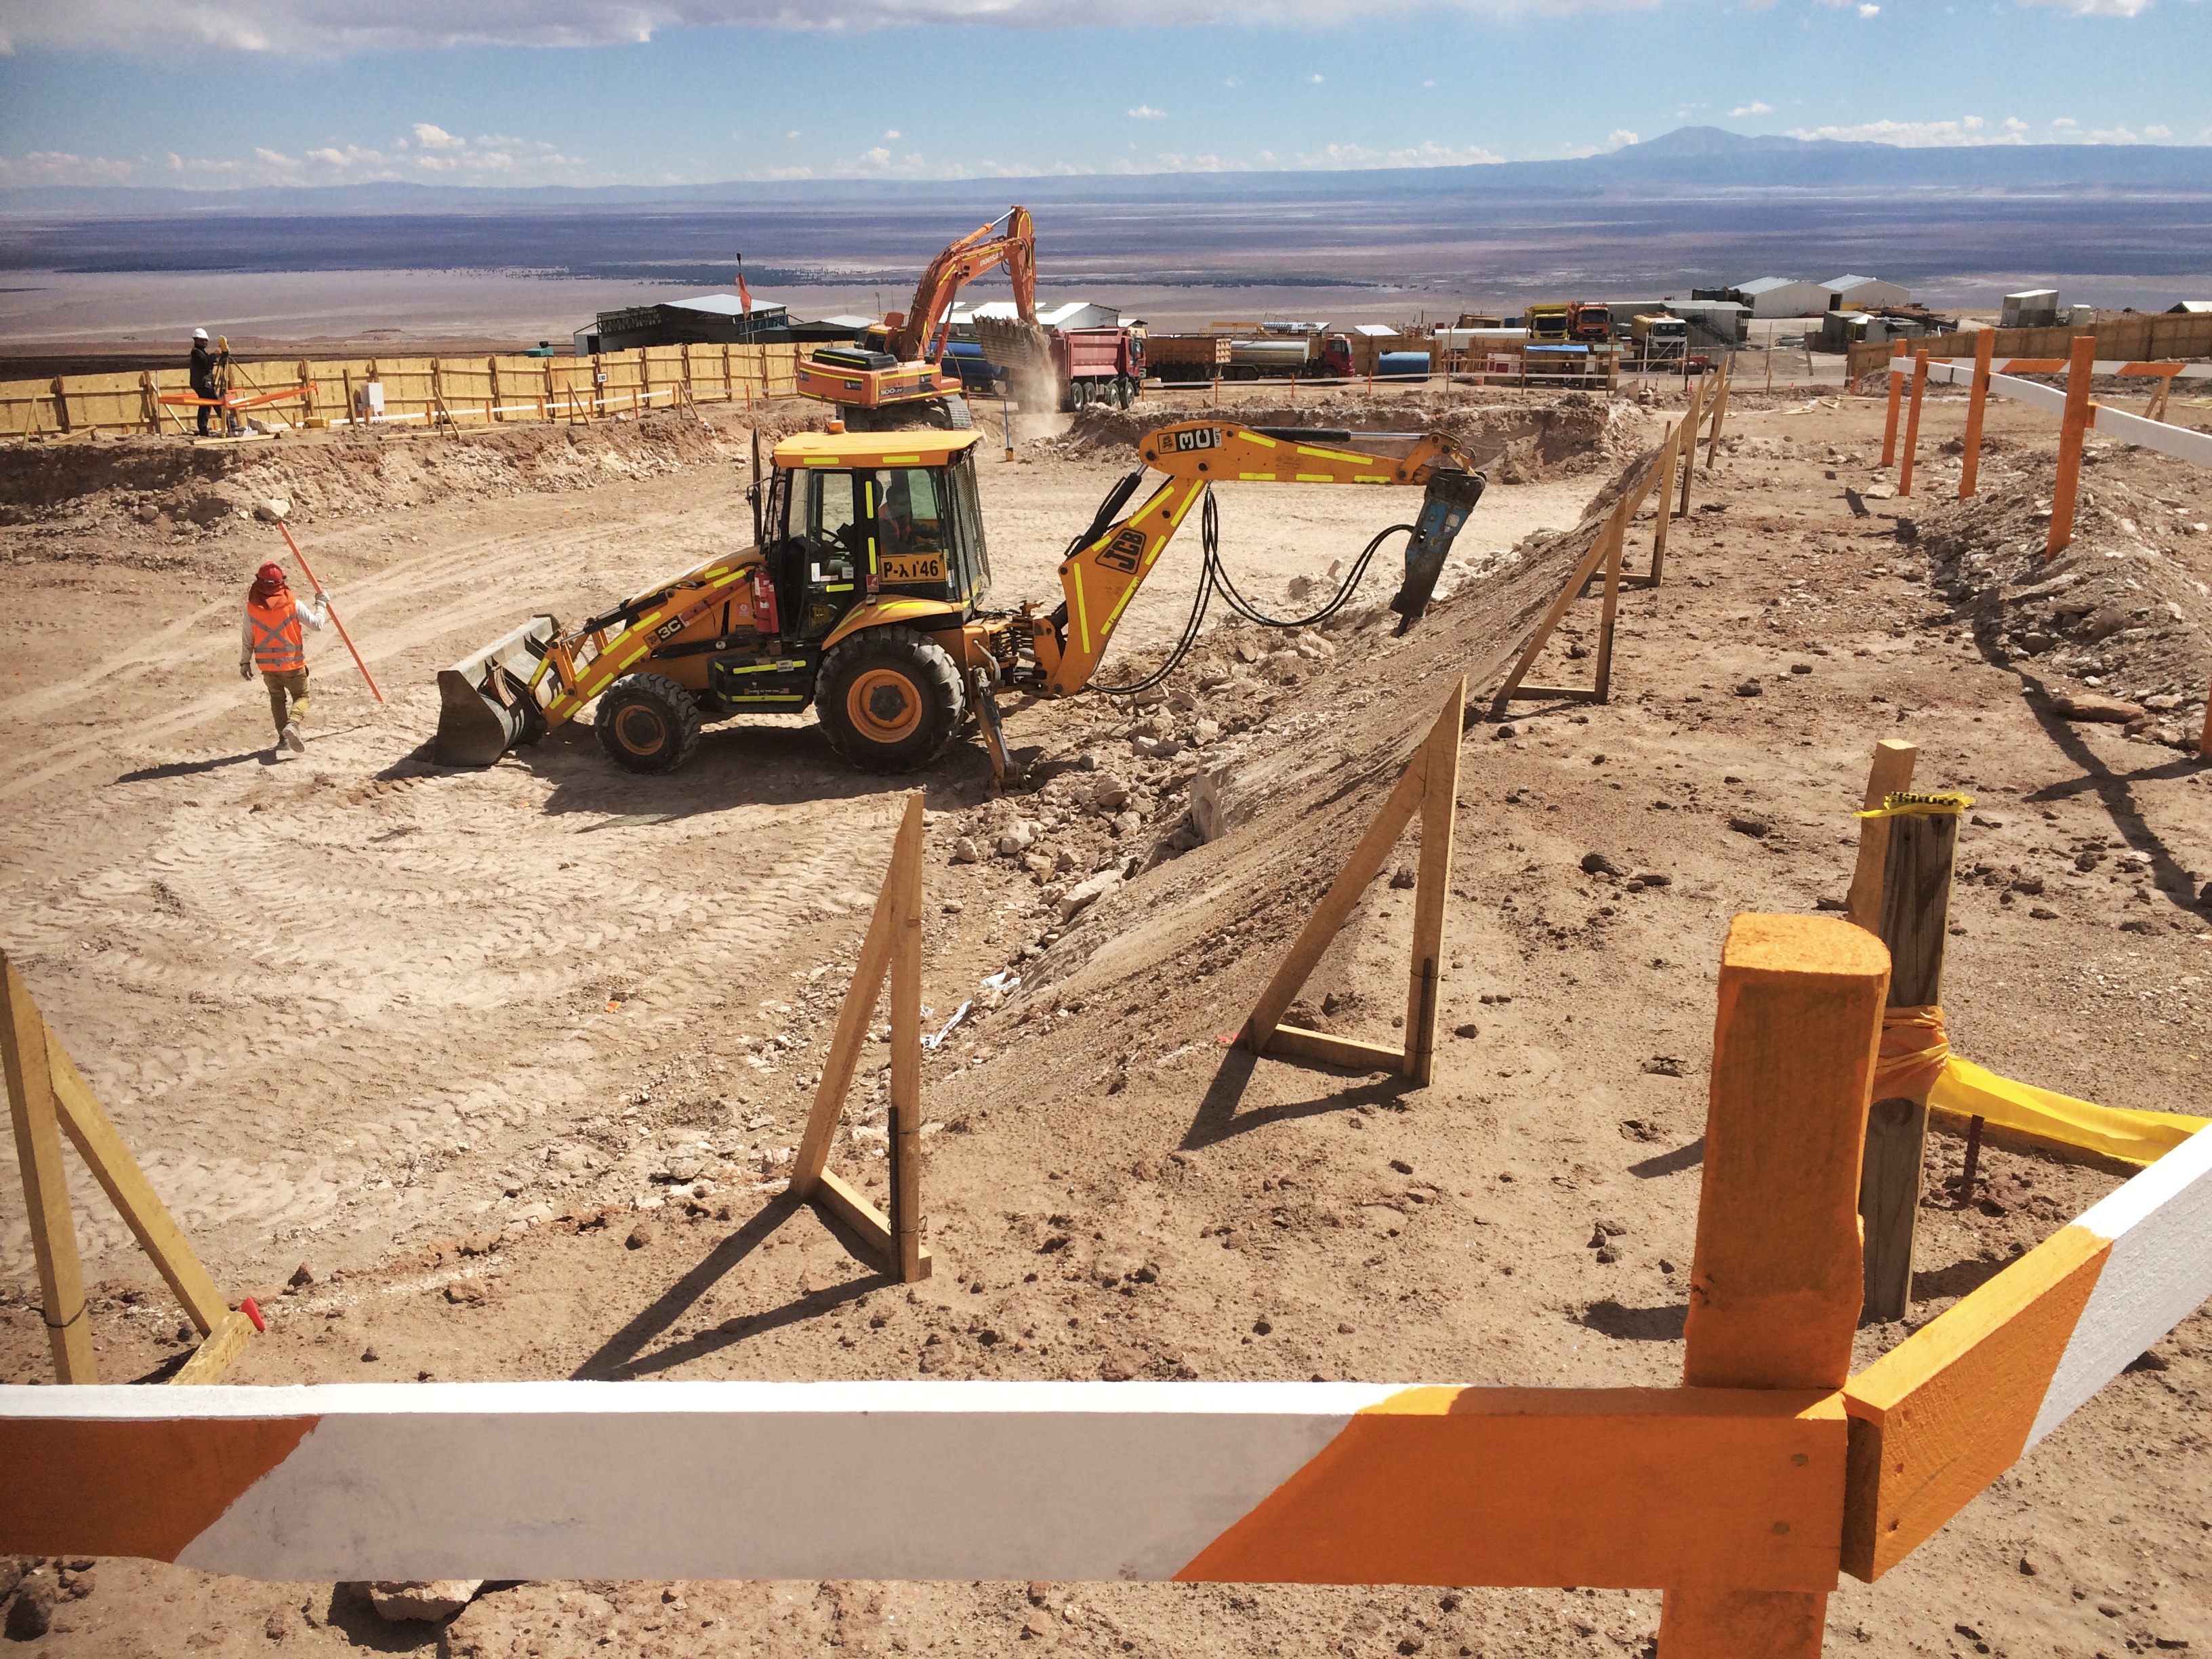

Start of construction in the OSF

Start of construction in the OSF.

Credit: ALMA (ESO / NAOJ / NRAO)